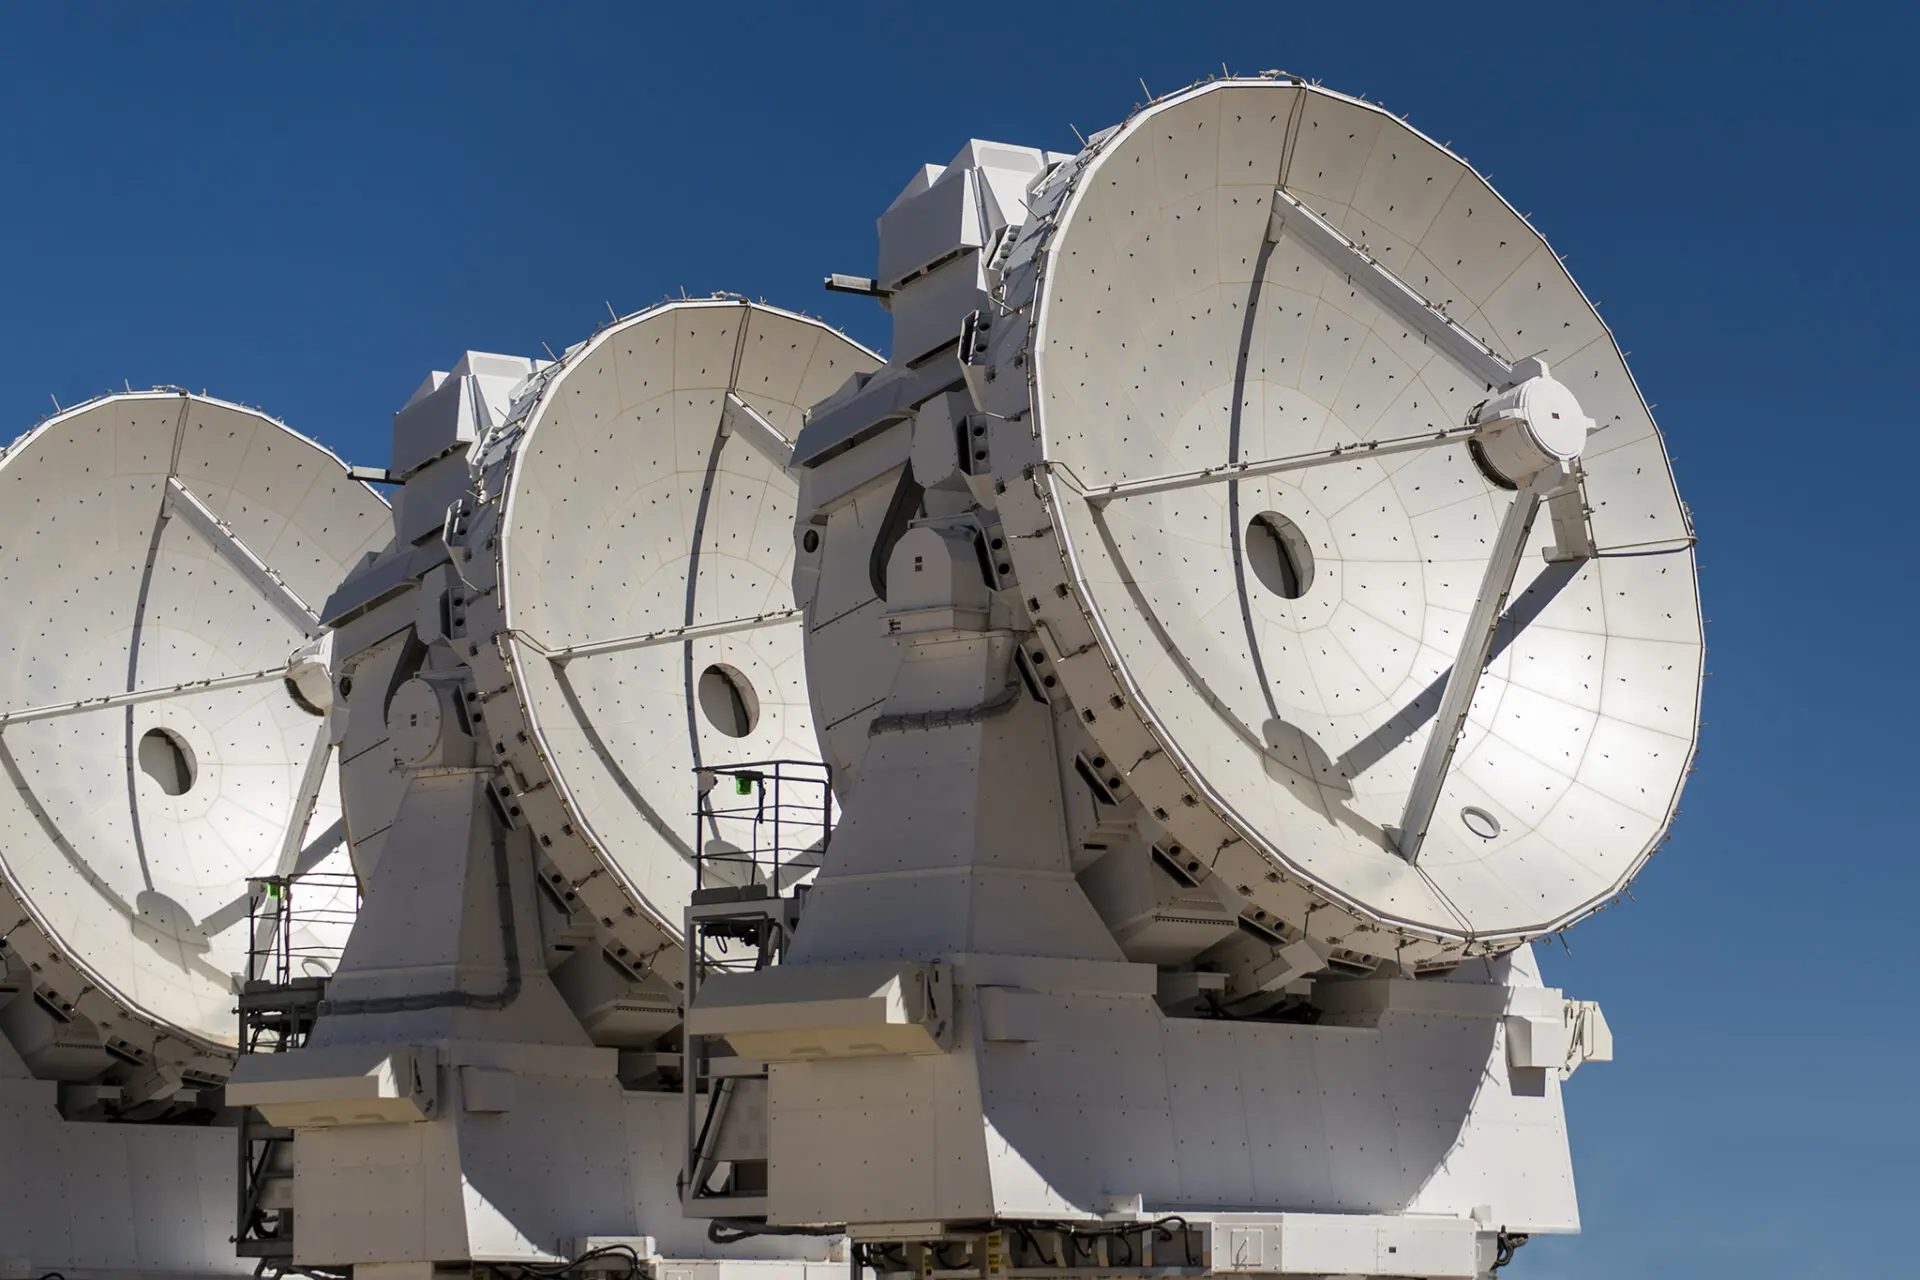

Three out of twelve dishes

Three out of twelve dishes from the 7m antennas from the ALMA Morita Array, named after Professor Koh-ichiro Morita.

Credit: Sergio Otárola - ALMA (ESO/NAOJ/NRAO)